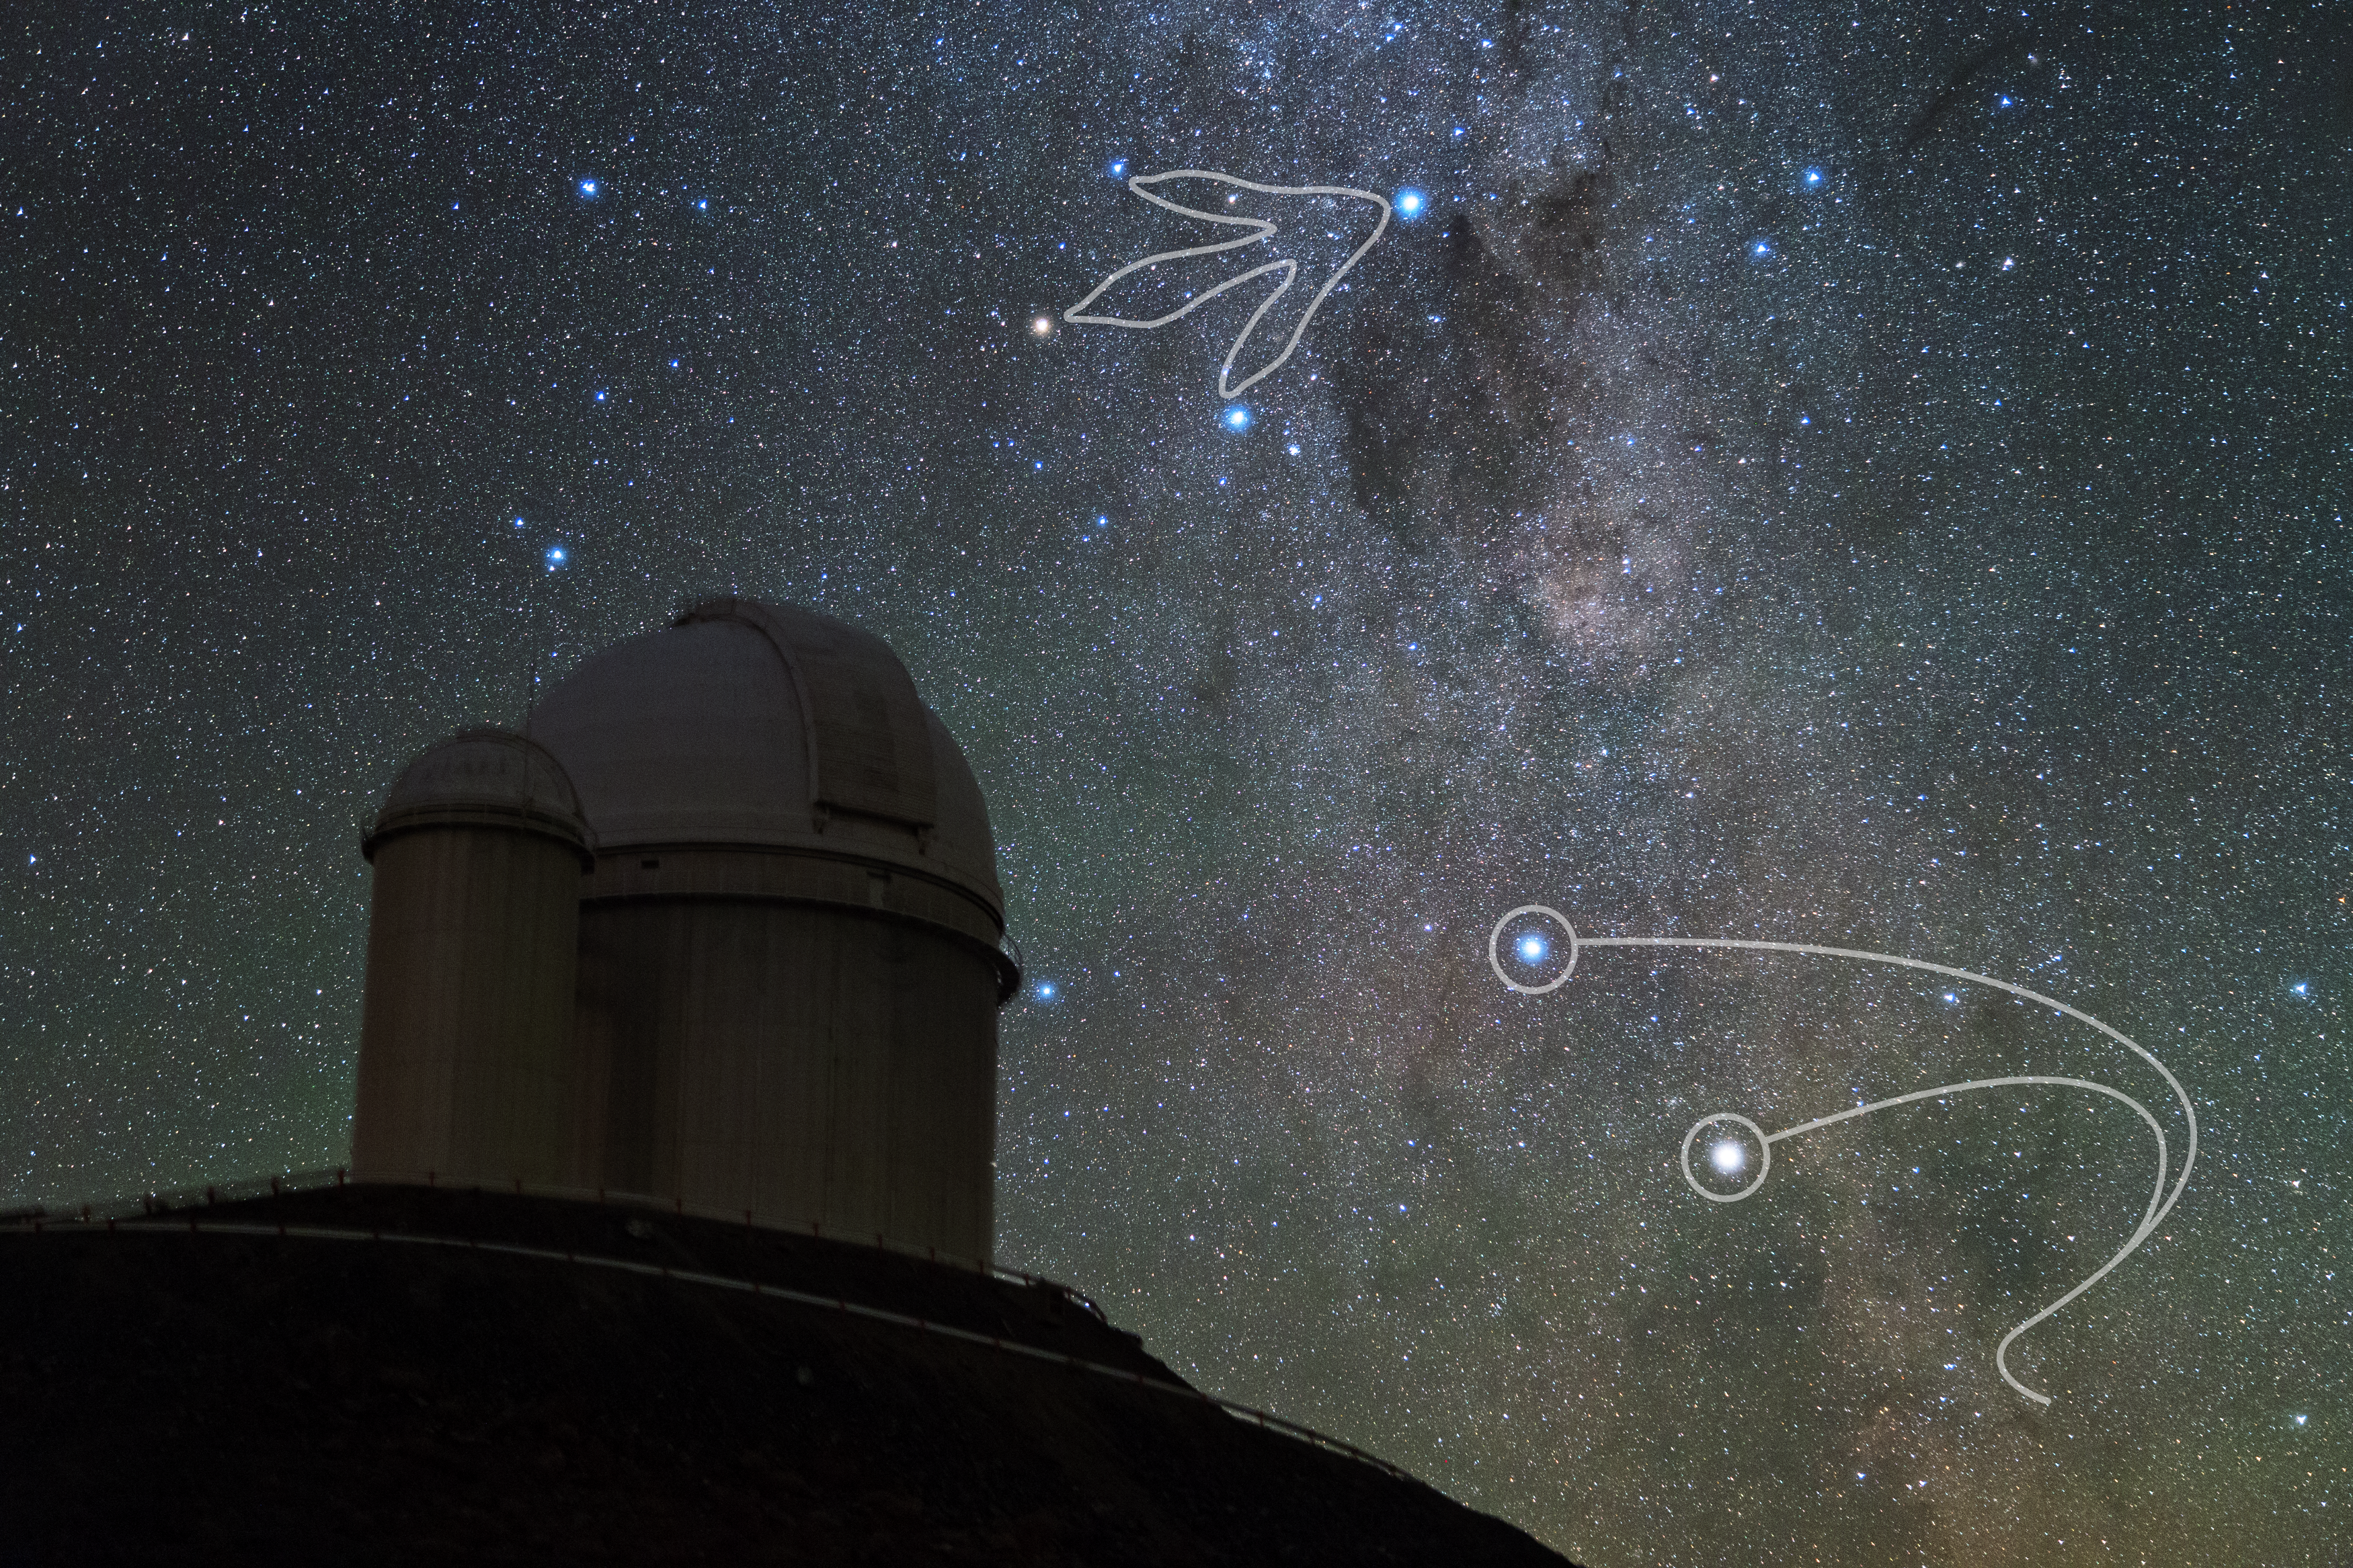

Southern Cross above ESO's 3.6-m telescope at La Silla

The Mapuche people interpret the Southern Cross as the footprint of a ñandú, an ostrich-like bird. This picture shows this constellation above ESO’s 3.6 m telescope at La Silla observatory in Chile. The two bright stars in the bottom-right part of the image are Alpha and Beta Centauri, which in Mapuche cosmology correspond to “boleadoras” thrown by a hunter to entangle the bird’s legs.

Credit: Y. Beletsky (LCO)/ESO